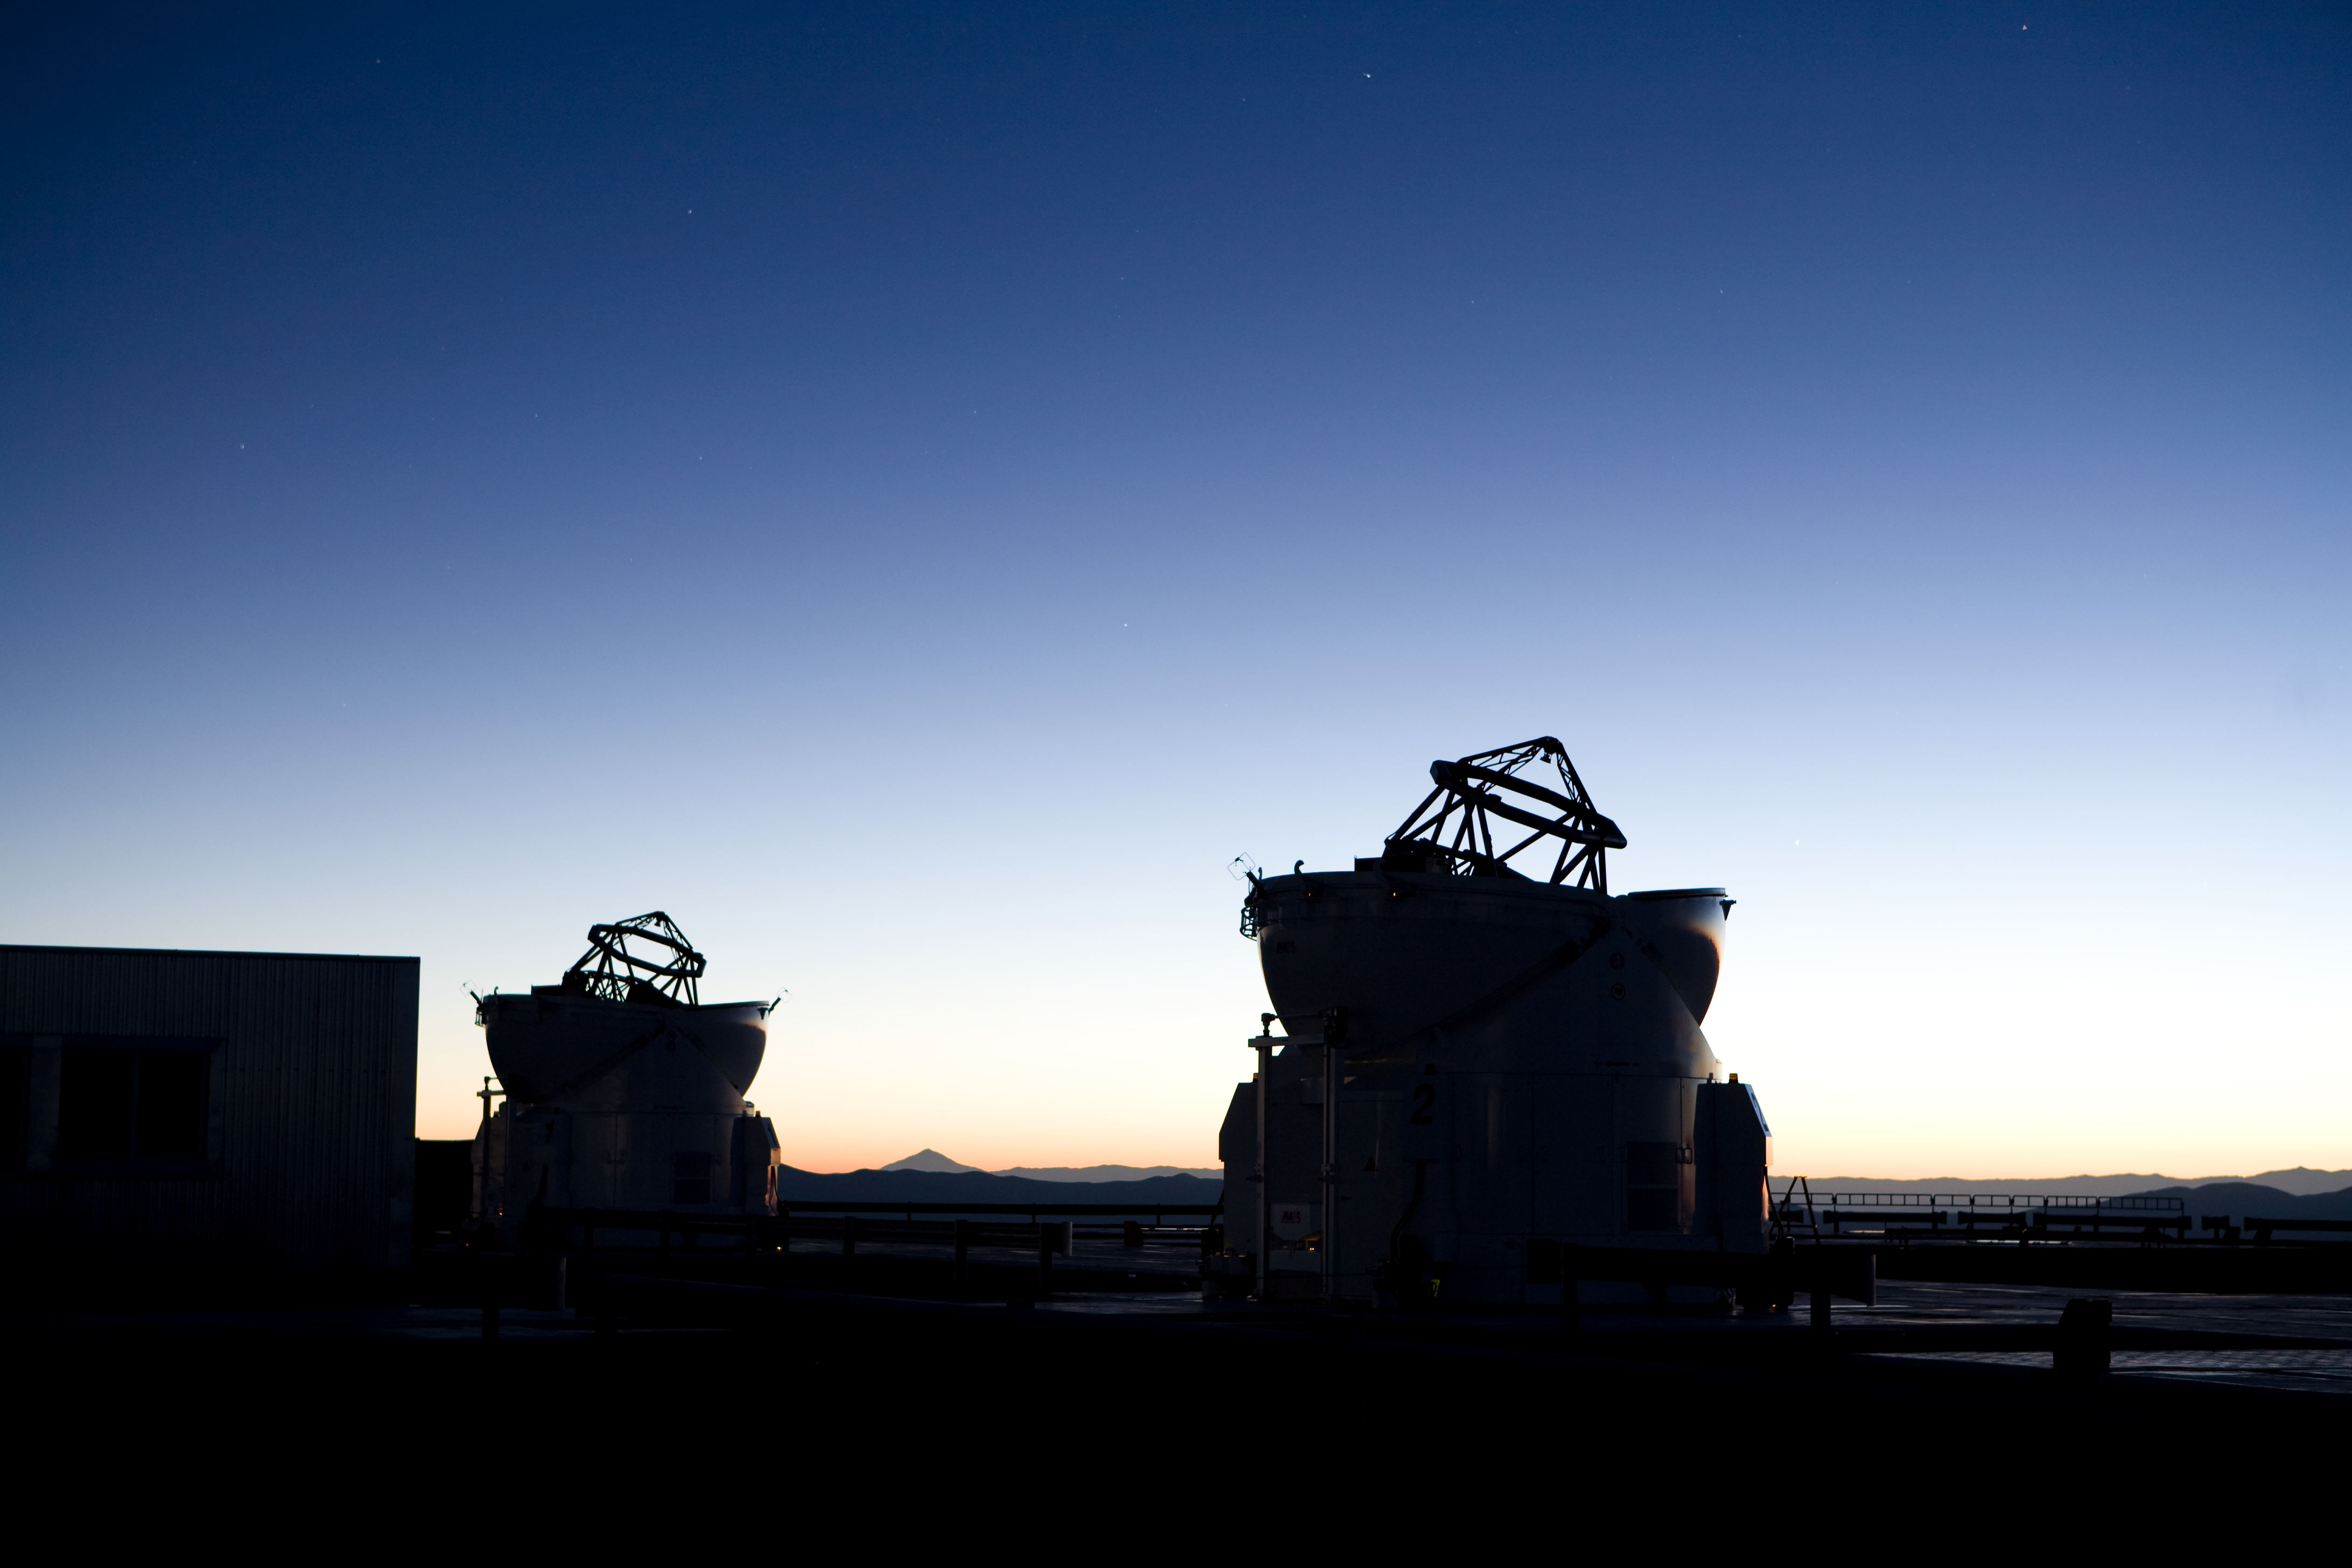

Auxillary Telescopes at sunrise

Auxillary Telescopes observing, just before sunrise.

Credit: ESO